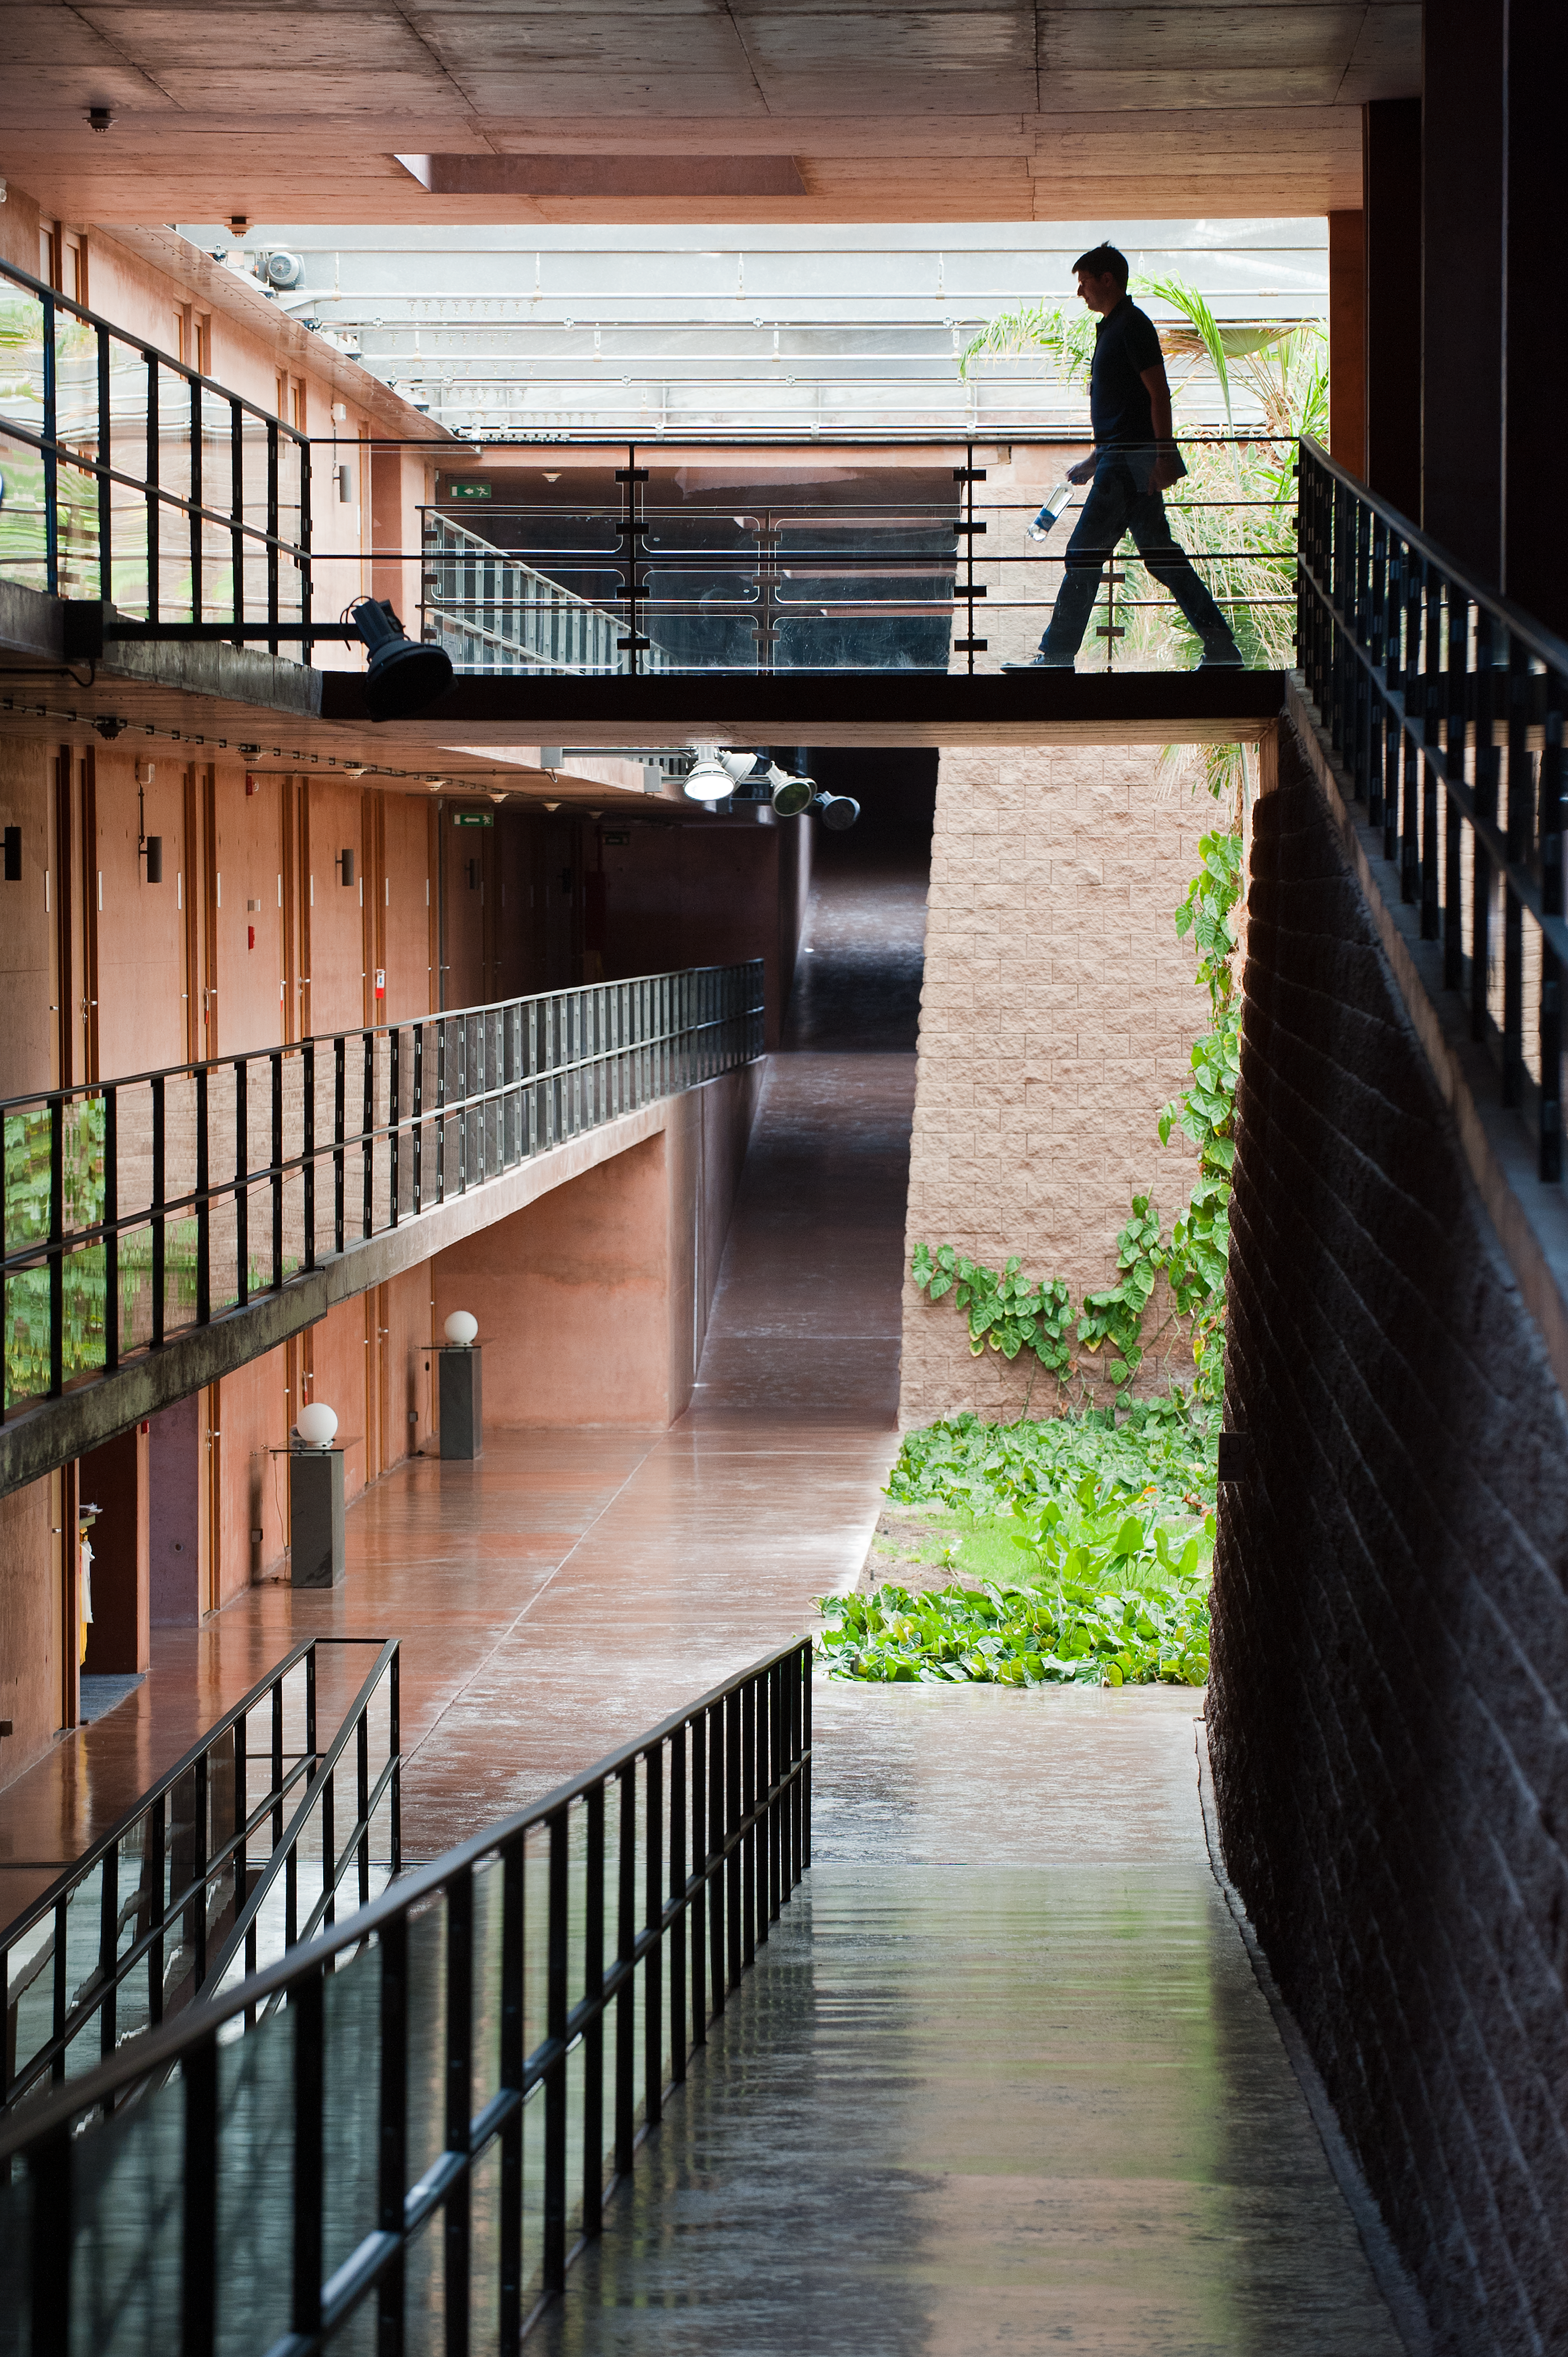

Dorms

Residencia dormitories.

Credit: ESO/Max Alexander